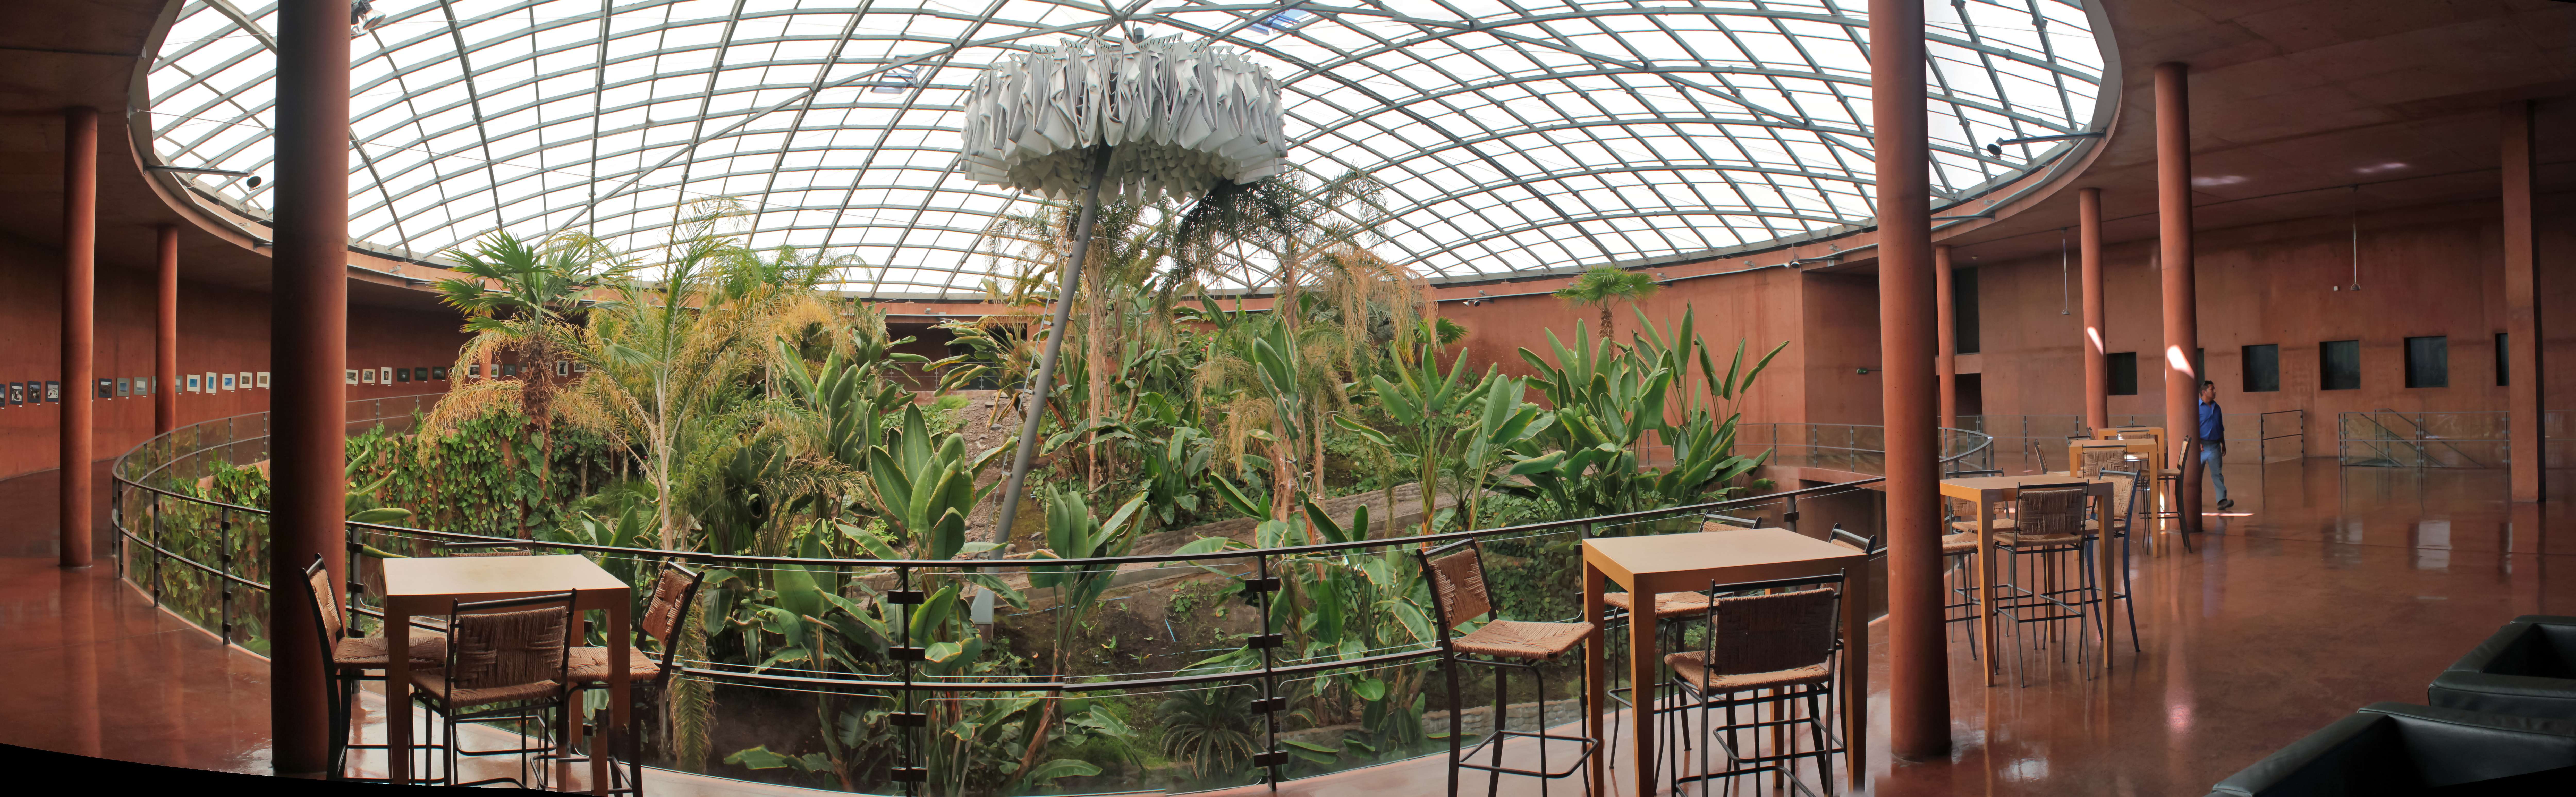

Paranal's hidden oasis

The inside of ESO's award-winning Paranal Residencia hosts a hidden oasis, providing a comfortable retreat from the harsh desert environment for the persons who travel to the Paranal Observatory to use the telescopes, such as the Very Large Telescope (VLT).

Credit: D. Schreiner and S. Degezelle/ESO